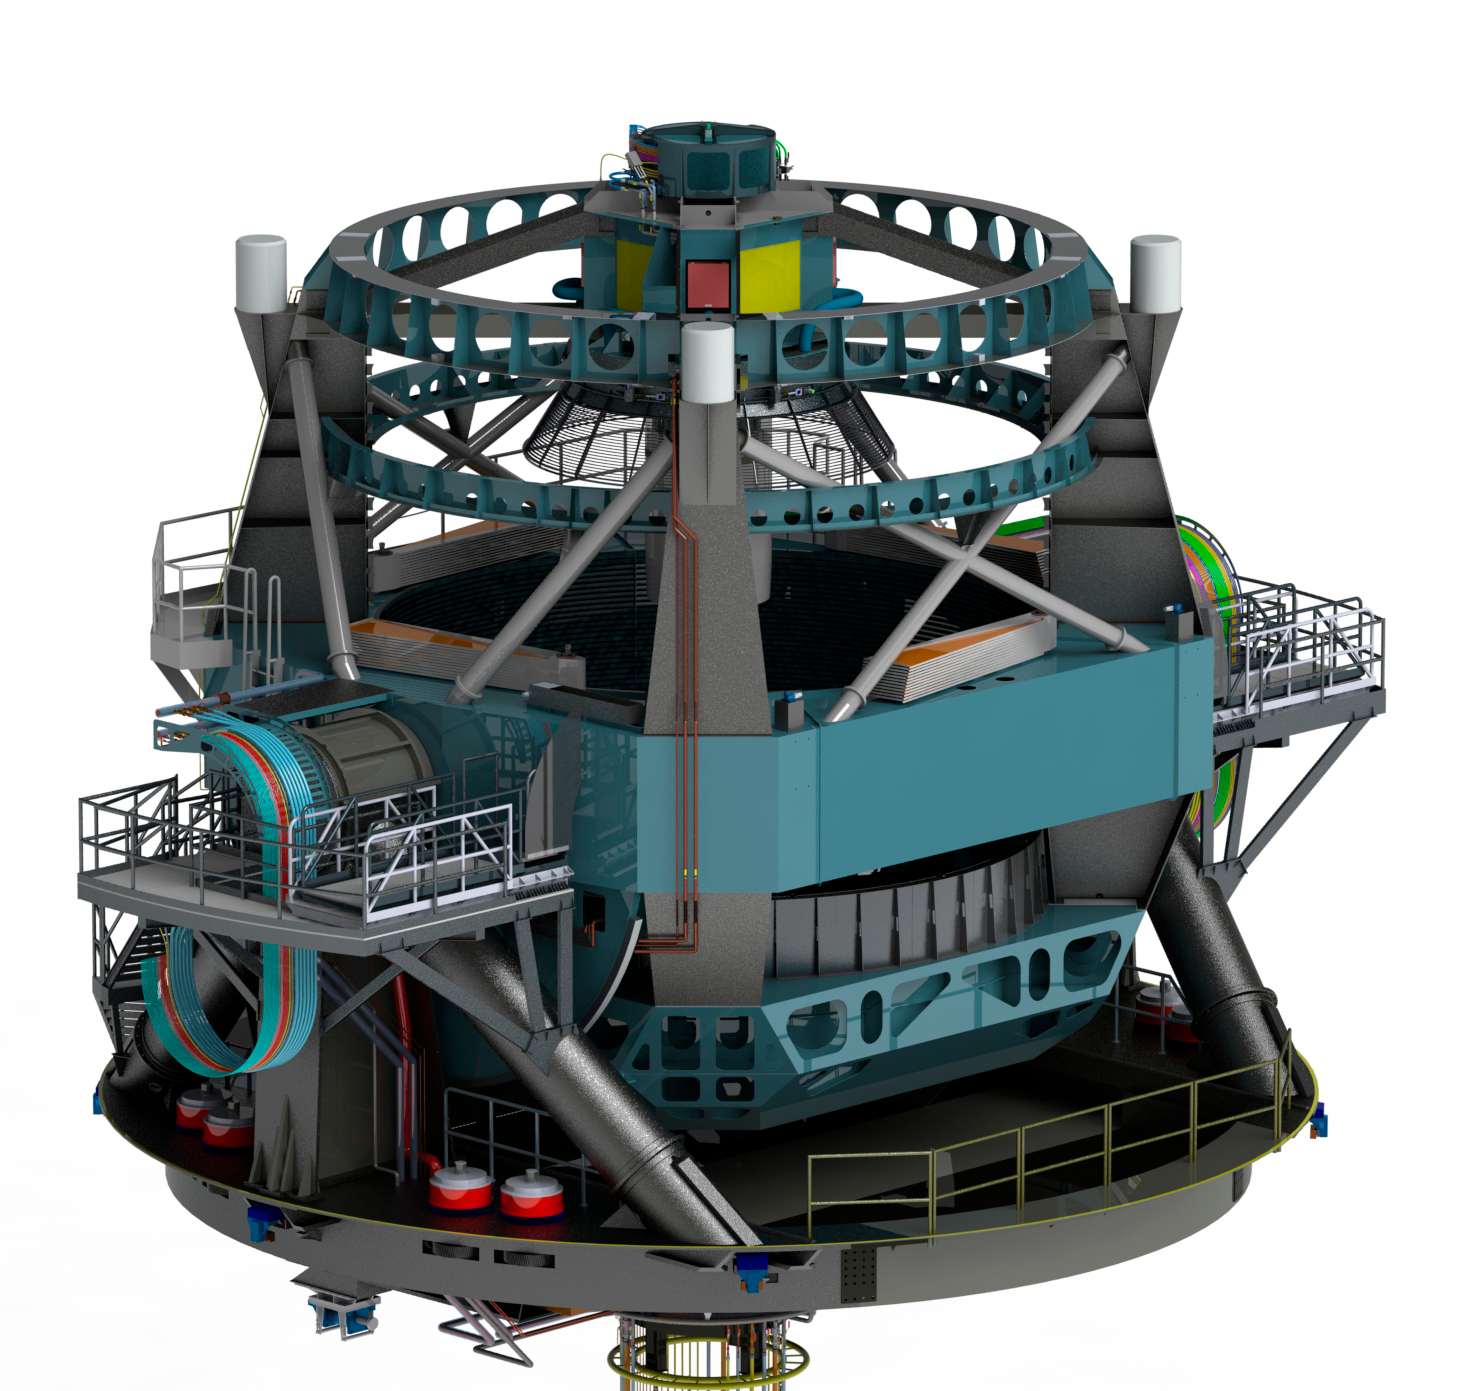

Telescope

Render of the telescope model in the zenith position.

Credit: Rubin Observatory/NSF/AURA